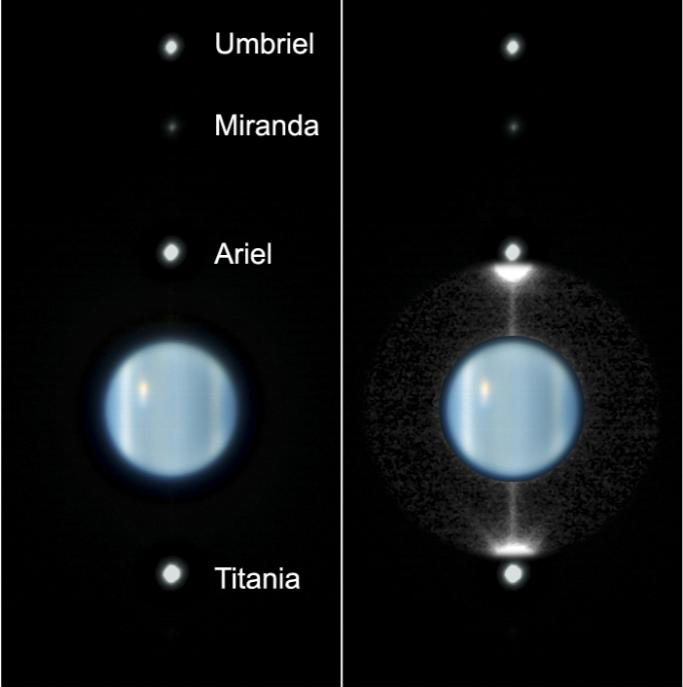

Peering at Uranus's rings as they swing edge-on to Earth for the first time since their discovery in 1977

The rings of Uranus are shown here captured almost exactly edge-on to Earth. This false-colour image was obtained by the NAOS-CONICA infrared camera on ESO's Very Large Telescope at Paranal, Chile. It was taken at 9:00 UT on 16 August 2007, just two hours after Earth had crossed to the lit side of the ring plane. We are peering over the sunlit face of the rings at an opening of only 0.003 degree, an angle so small that the thin rings nearly disappear. At right, the region around the planet has been enhanced to show a thin line, which is sunlight glinting off the ring edges and also reflected by dust clouds embedded within the system. The pictures at left shows the planet and identifies four of its largest moons. One can clearly discern banding in the atmosphere and a bright cloud feature near the planet's south polar collar, on the left side of the image. This is a composite of images taken at infrared wavelengths. The planet is shown in false colour, based on images taken at wavelengths of 1.2 and 1.6 microns. The rings are extracted from an image taken at 2.2 microns, where the planet is darker and therefore the rings are easier to detect. The observations were done by Daphne Stam (TU Delft) and Markus Hartung (ESO, Chile), in close collaboration with Mark Showalter (SETI) and Imke de Pater (UC Berkeley and TU Delft).

Credit: ESO